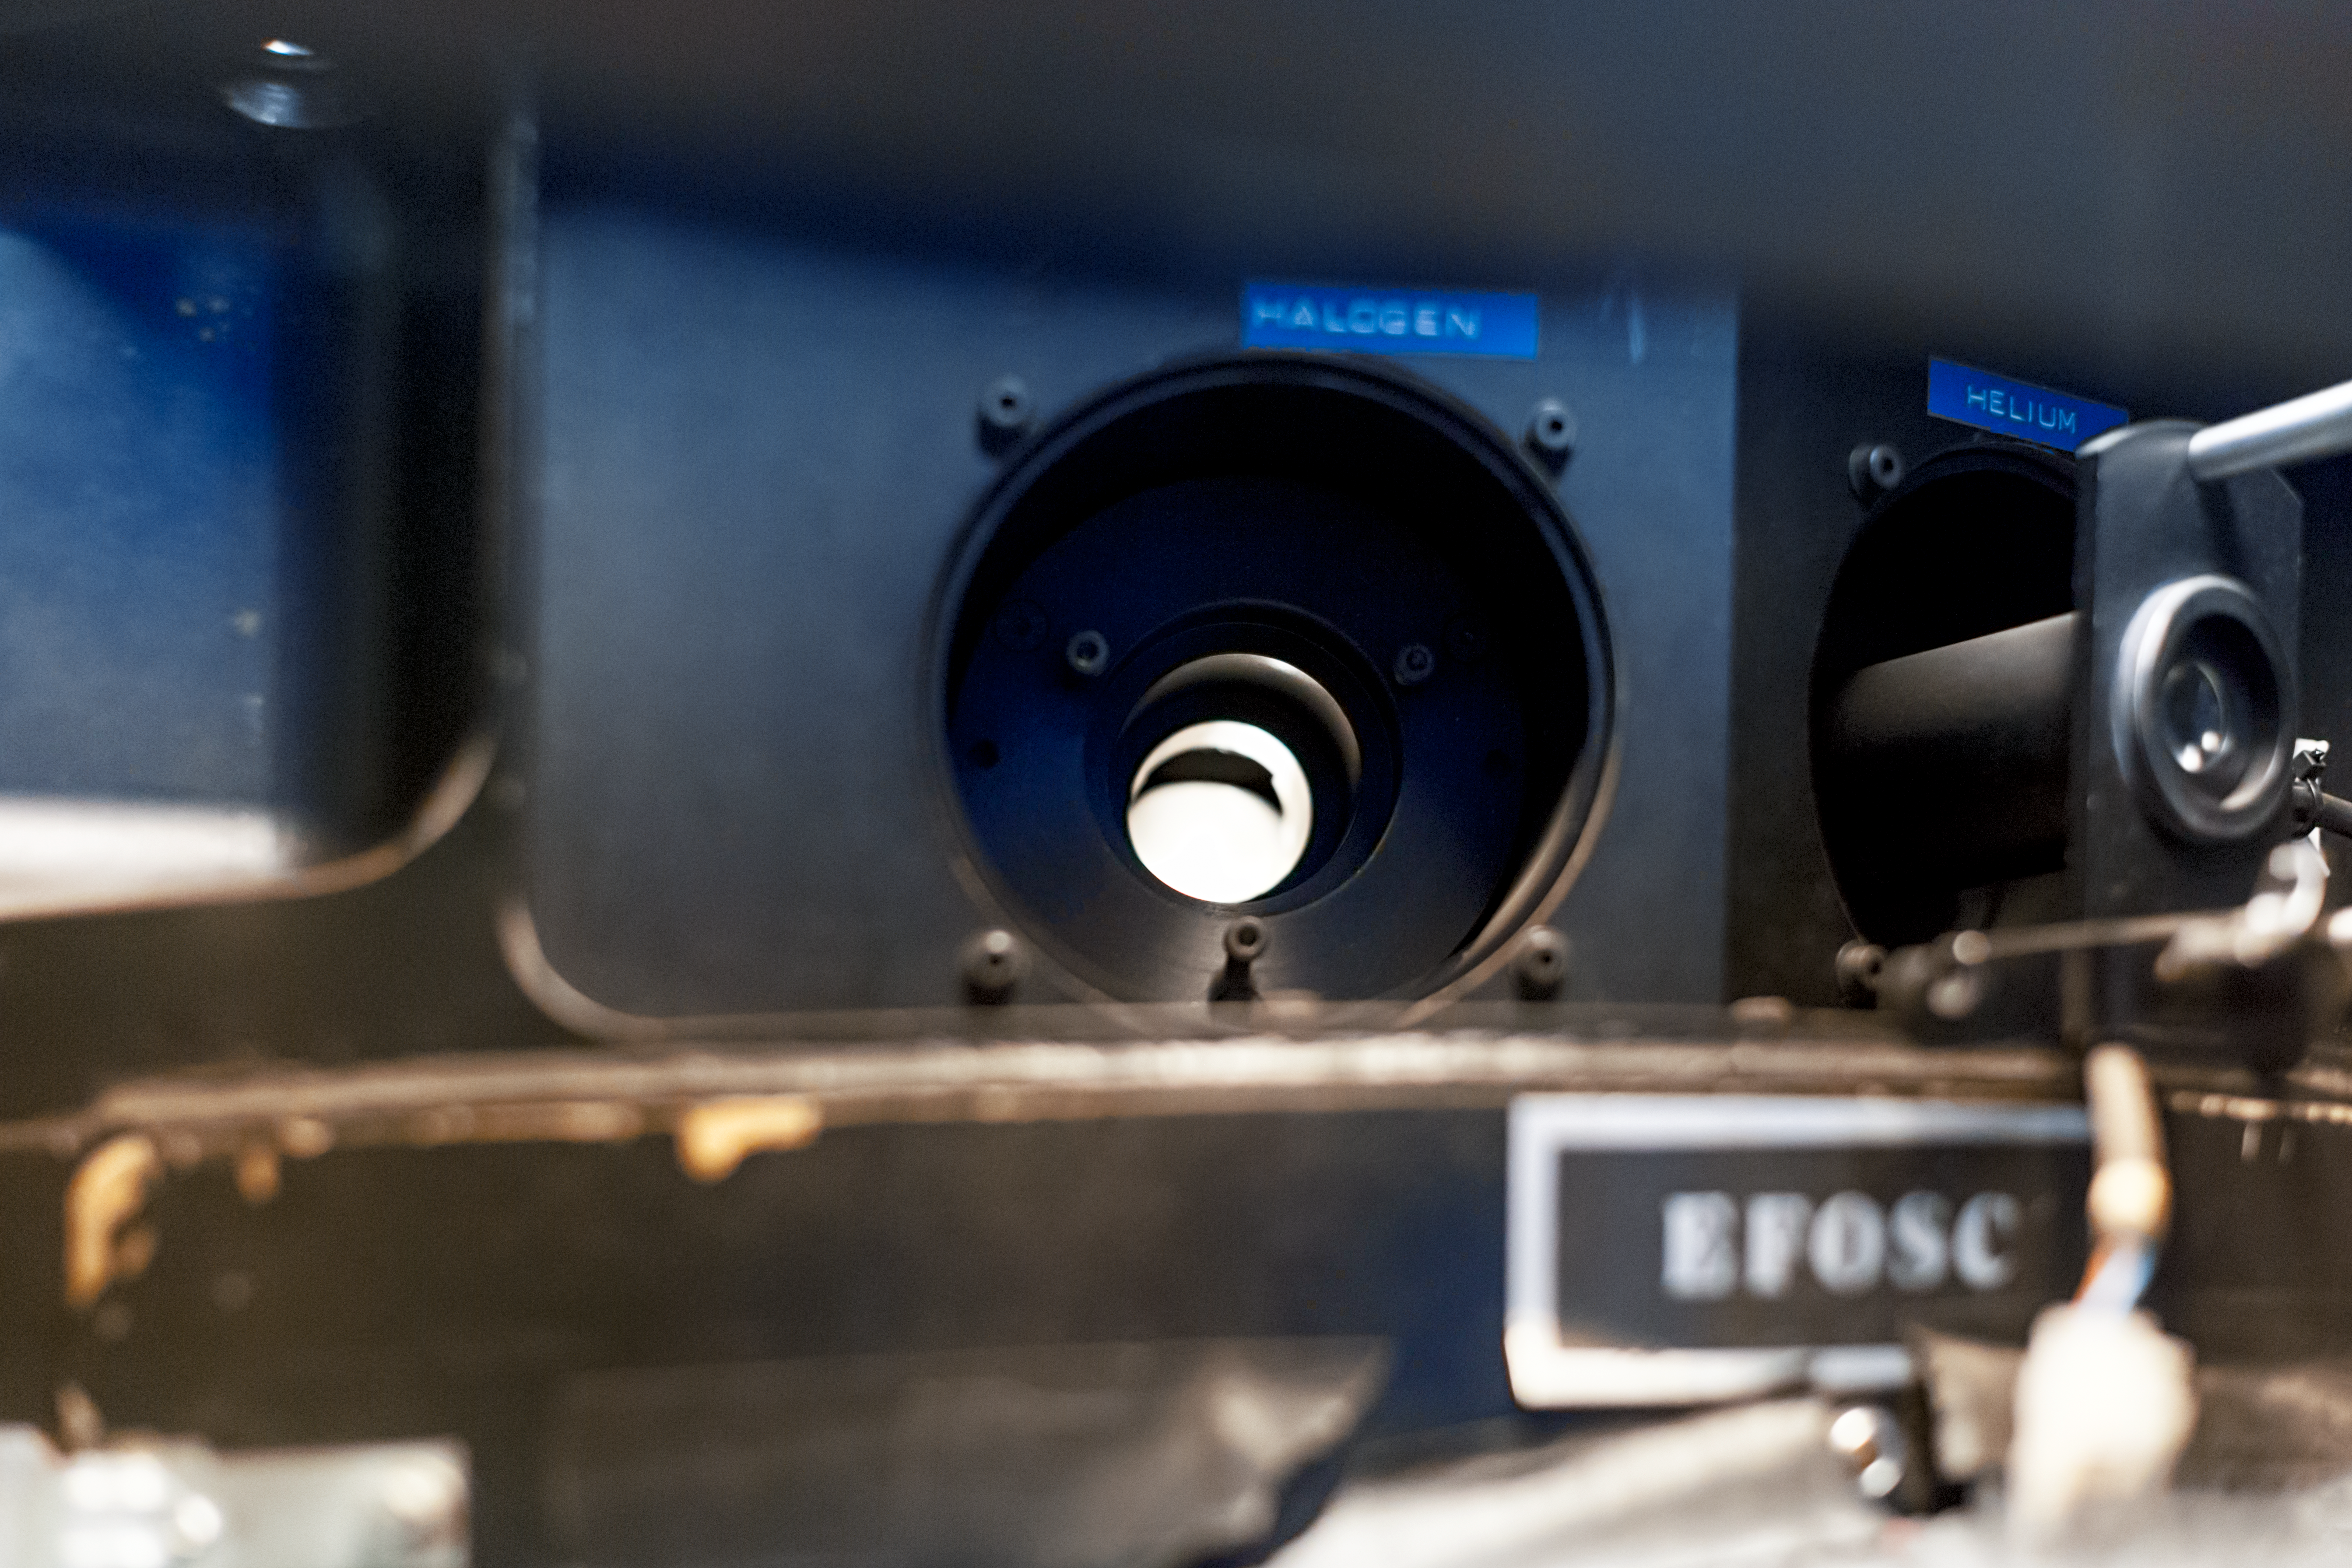

EFOSC in detail

Detail of the decomissioned EFOSC instrument for low resolution spectroscopy and imaging at the La Silla Observatory. Predecessor of the EFOSC2.

Credit: ESO